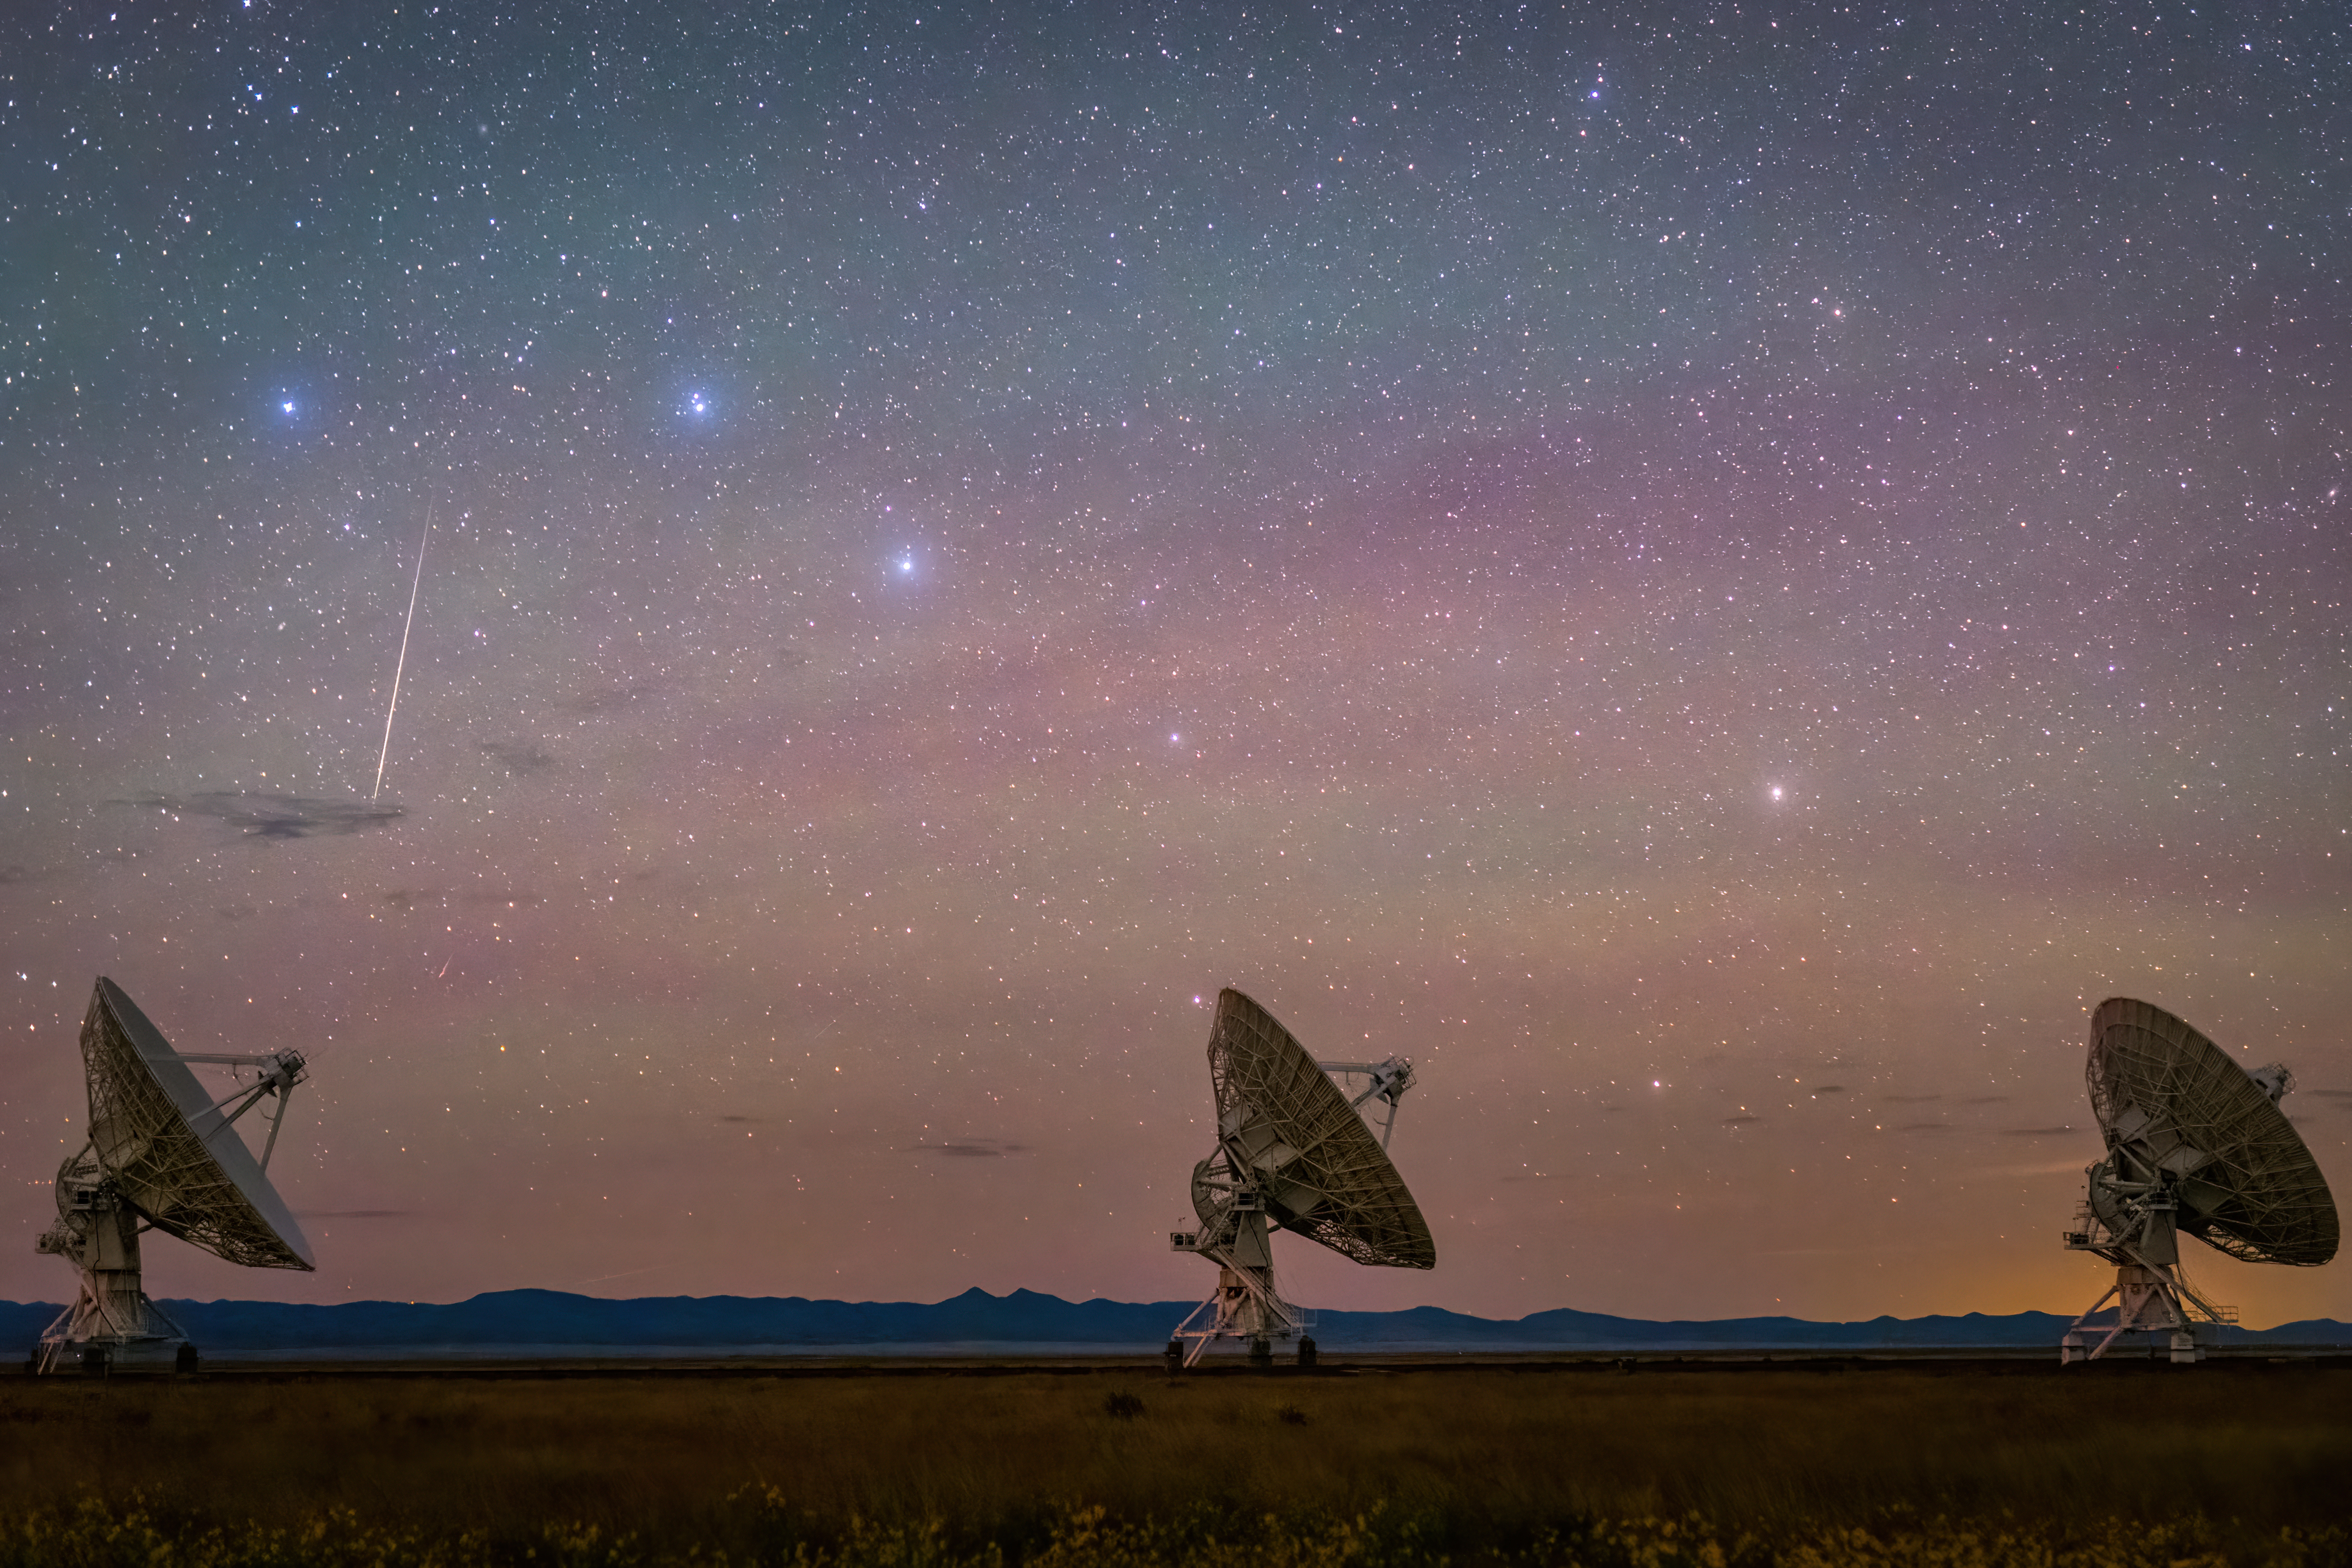

VLA Dishes with Big Dipper and Meteor

Photo taken by Bettymaya Foott as part of an astrophotography project with the National Radio Astronomy Observatory and the Very Large Array (VLA).

Credit: Bettymaya Foott, NRAO/AUI/NSF